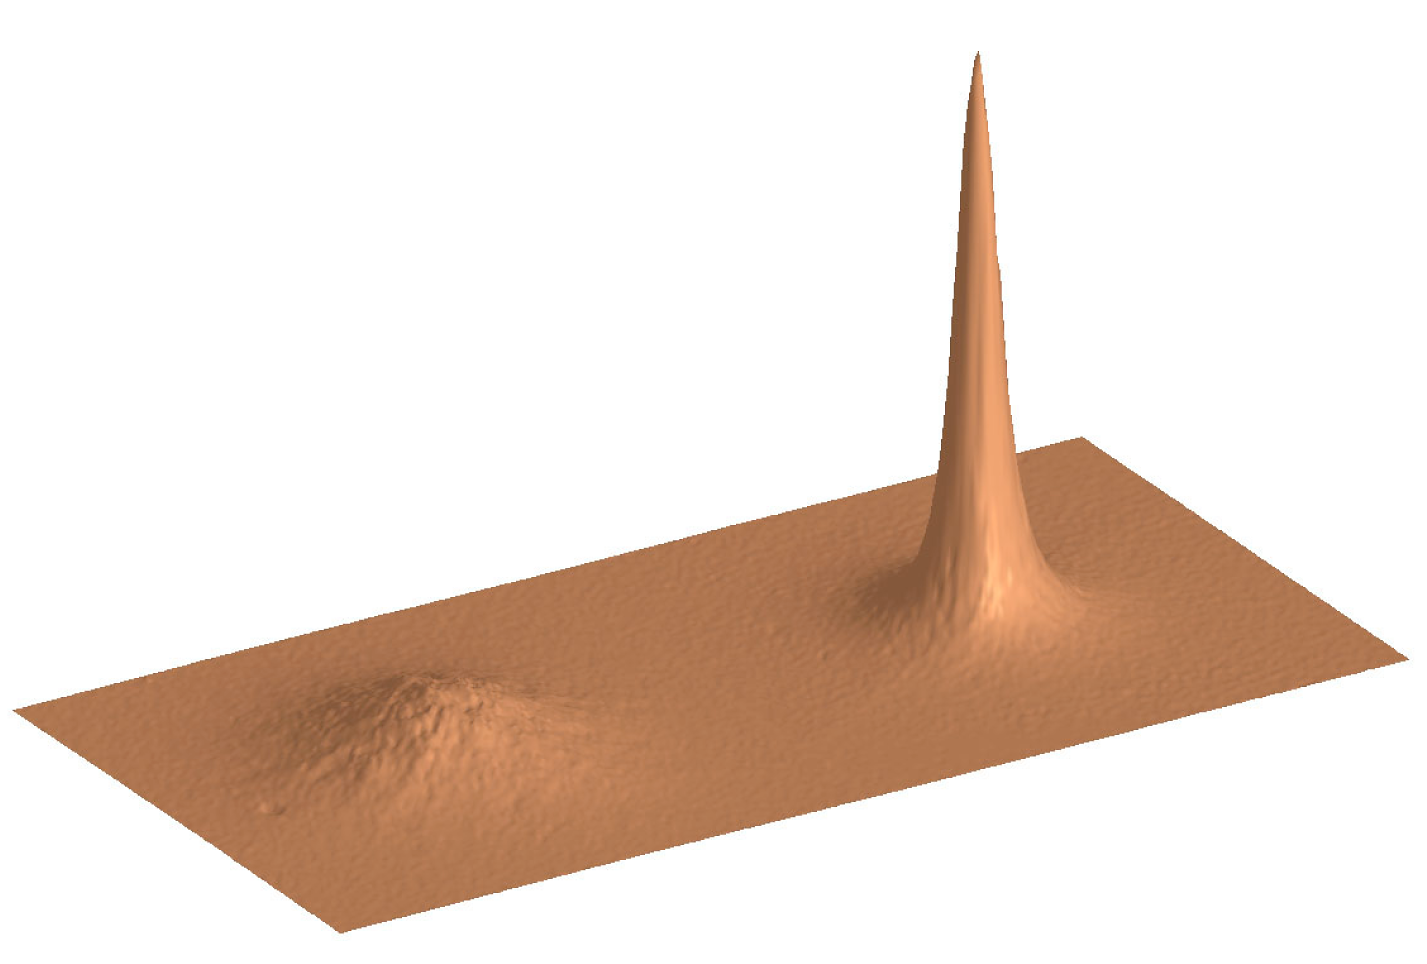

3-D plot of the artificially dimmed star HIC 74324 (without and with AO correction)

This 3-D plot demonstrates the correction performance of MACAO-VLTI when using a faint guide star. The observed star (HIC 74324 (stellar spectral type G0 and visual magnitude 9.4) was artificially dimmed by a neutral optical filter to visual magnitude 16.5. The observation was carried out in 0.55 arcsec seeing and with a rather short atmospheric correlation time of 3 milliseconds at visible wavelengths. The Strehl ratio in the 25-second K-band exposure is about 10% and the FWHM is 0.14 arcseconds. The uncorrected image is shown to the left for comparison. The improvement is again impressive, even for a star as faint as this, indicating that guide stars of this magnitude are feasible during future observations.

Credit: ESO